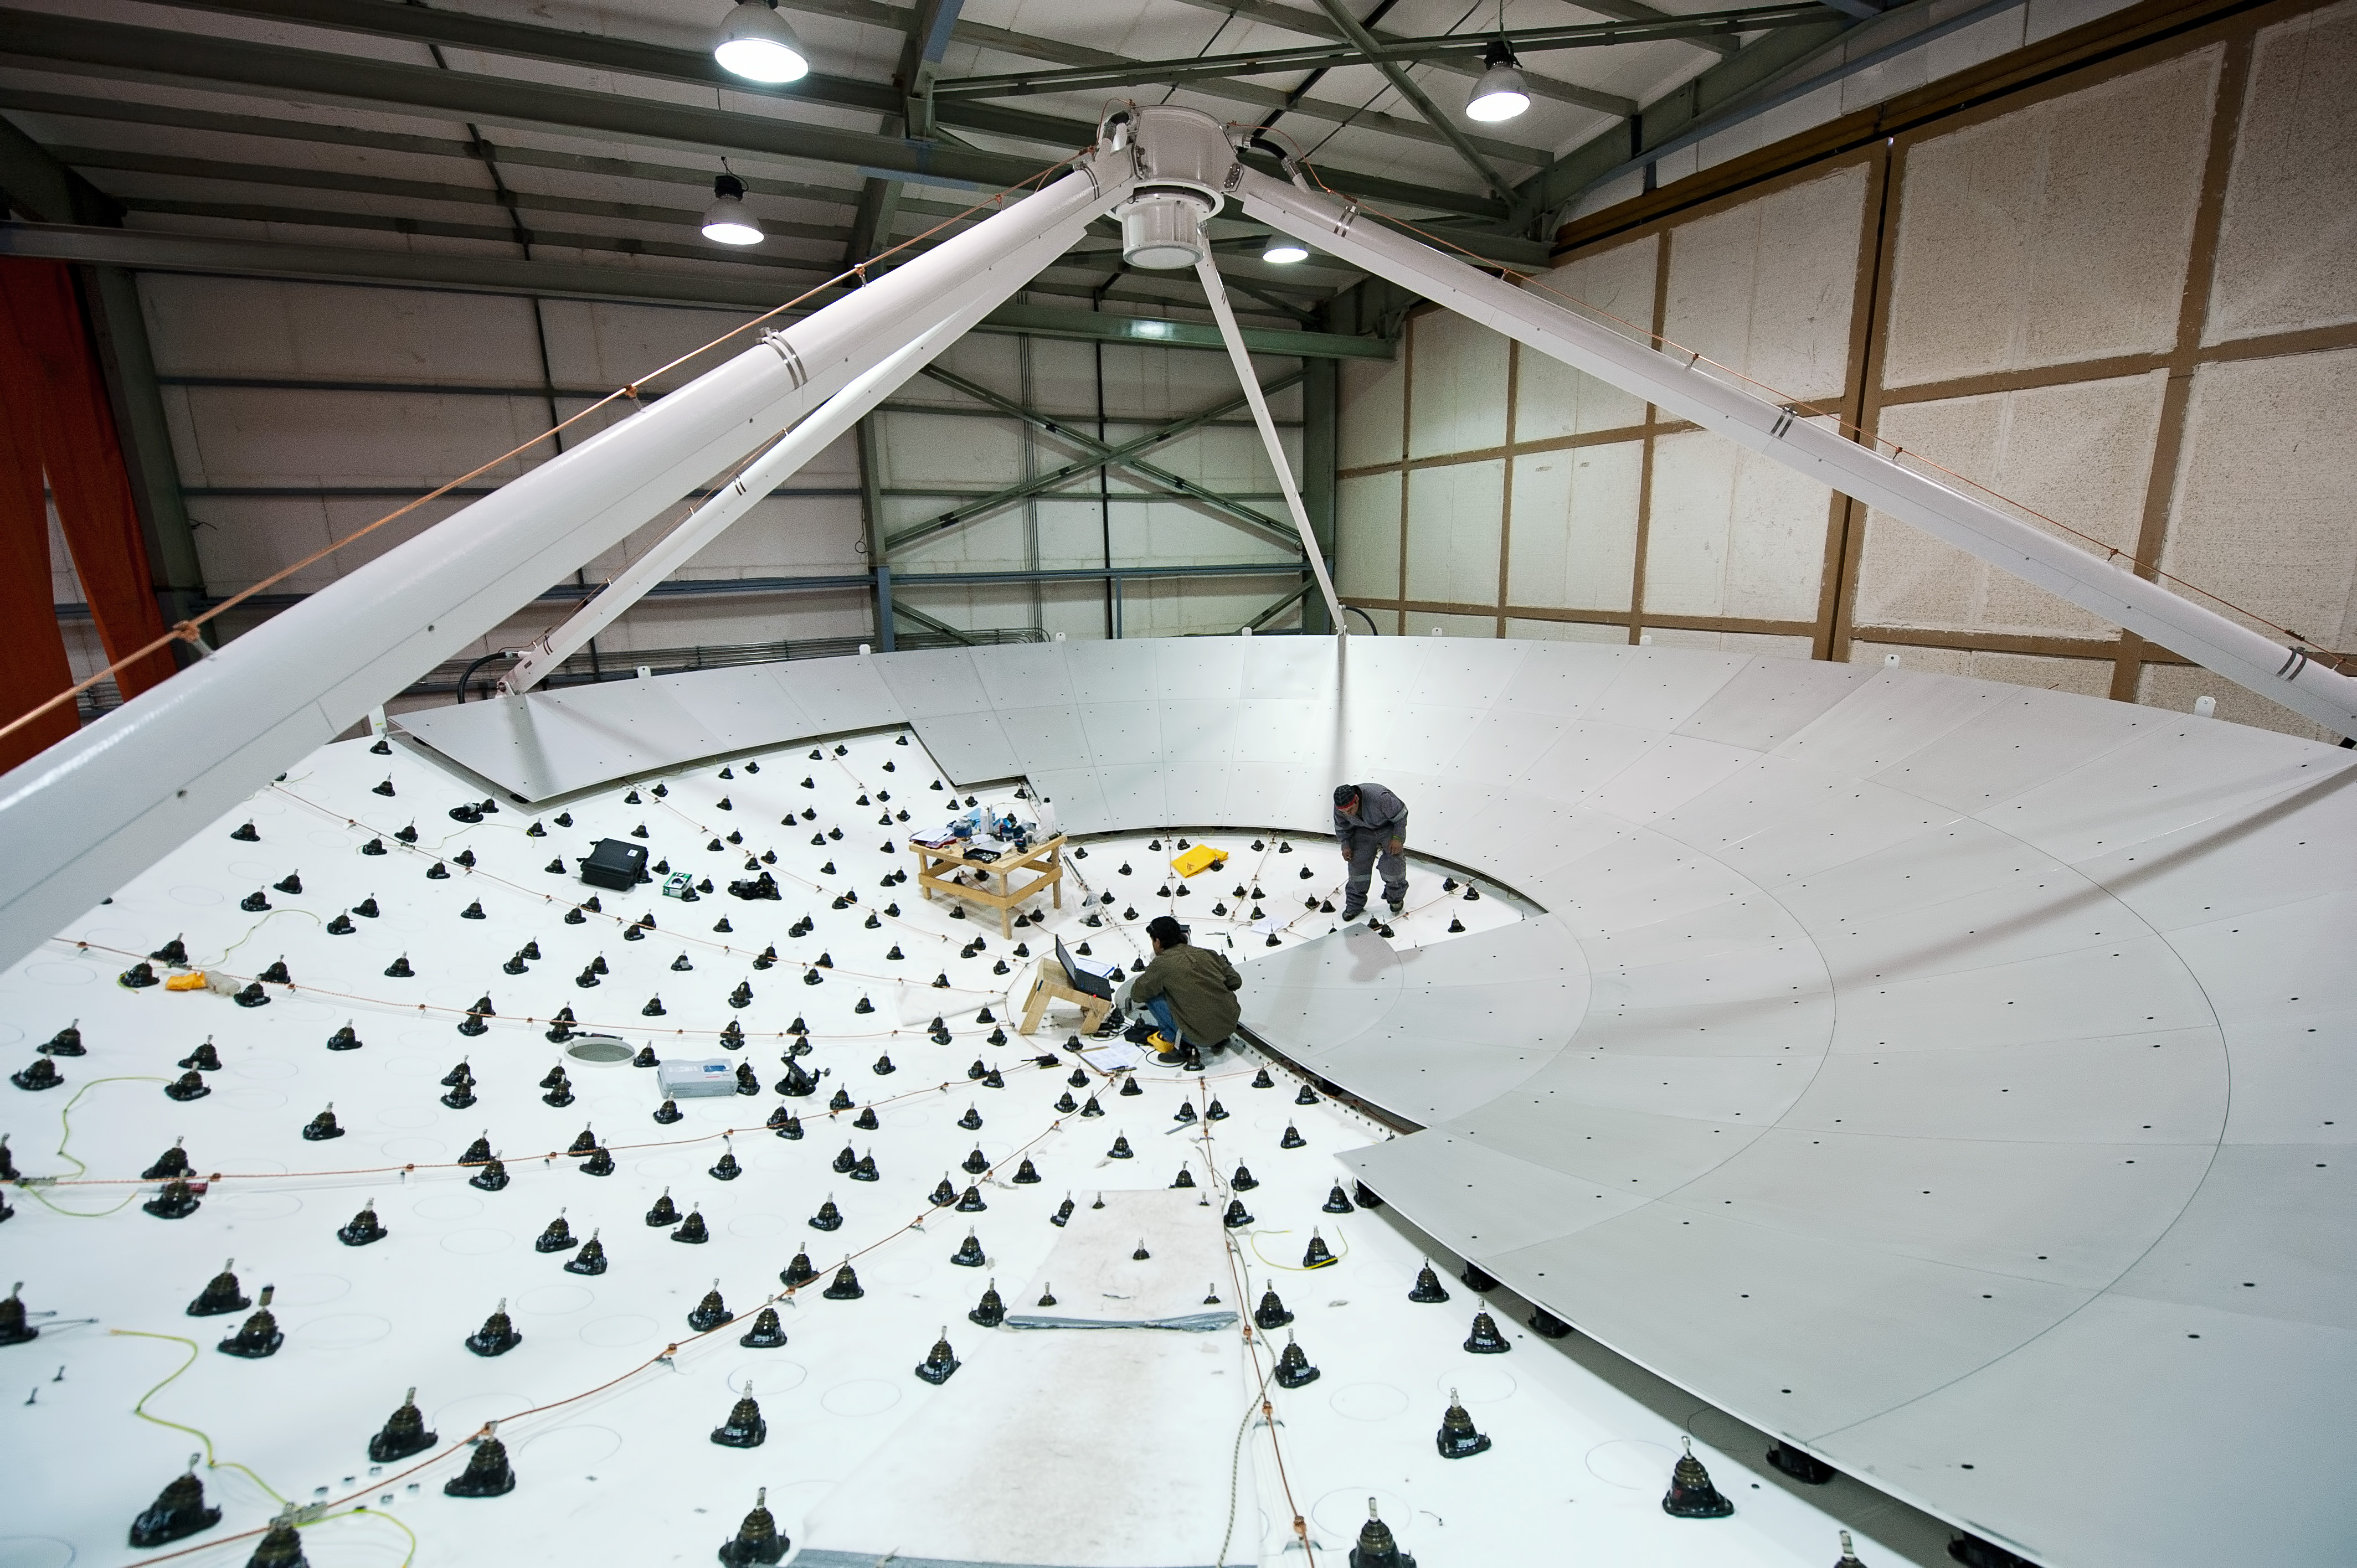

The dish of a European antenna takes shape

. In this picture taken in June 2010, two engineers are working on the dish of a European antenna for ALMA, installing the metallic panels that make up the reflecting surface. The dish is 12 meters in diameter and the surface is accurate to within 25 micrometers.

Credit: J.F. Salgado (ESO)